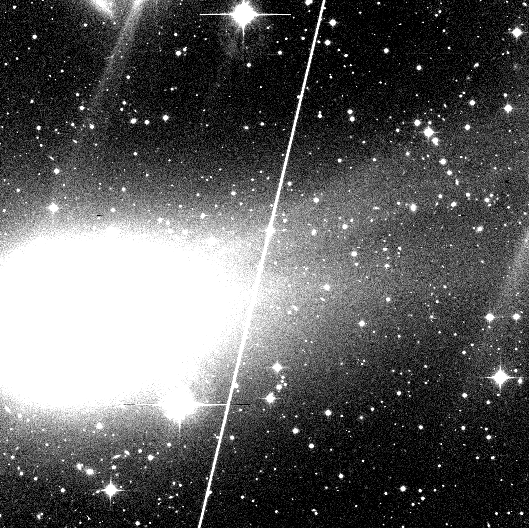

Comet Hyakutake develops two tails

The present photo is the first to show the turn-on of the ion tail (this is the technical term for this event). It is a reproduction of a 15-min CCD exposure obtained by ESO-astronomer Ferdinando Patat on Feb. 16.35 UT with the Danish 1.54-m telescope and the DFOSC multimode instrument (2k x 2k pix CCD) at the ESO La Silla Observatory. An R-filtre was used. The frame was image-processed at the ESO office in Santiago de Chile by another ESO-astronomer, Stefano Benetti, and then transferred to ESO Garching. The field measures 10.4 x 10.4 arcmin; the scale is 0.39 arcsec/pix; North is up and East is to the left.

Credit: ESO